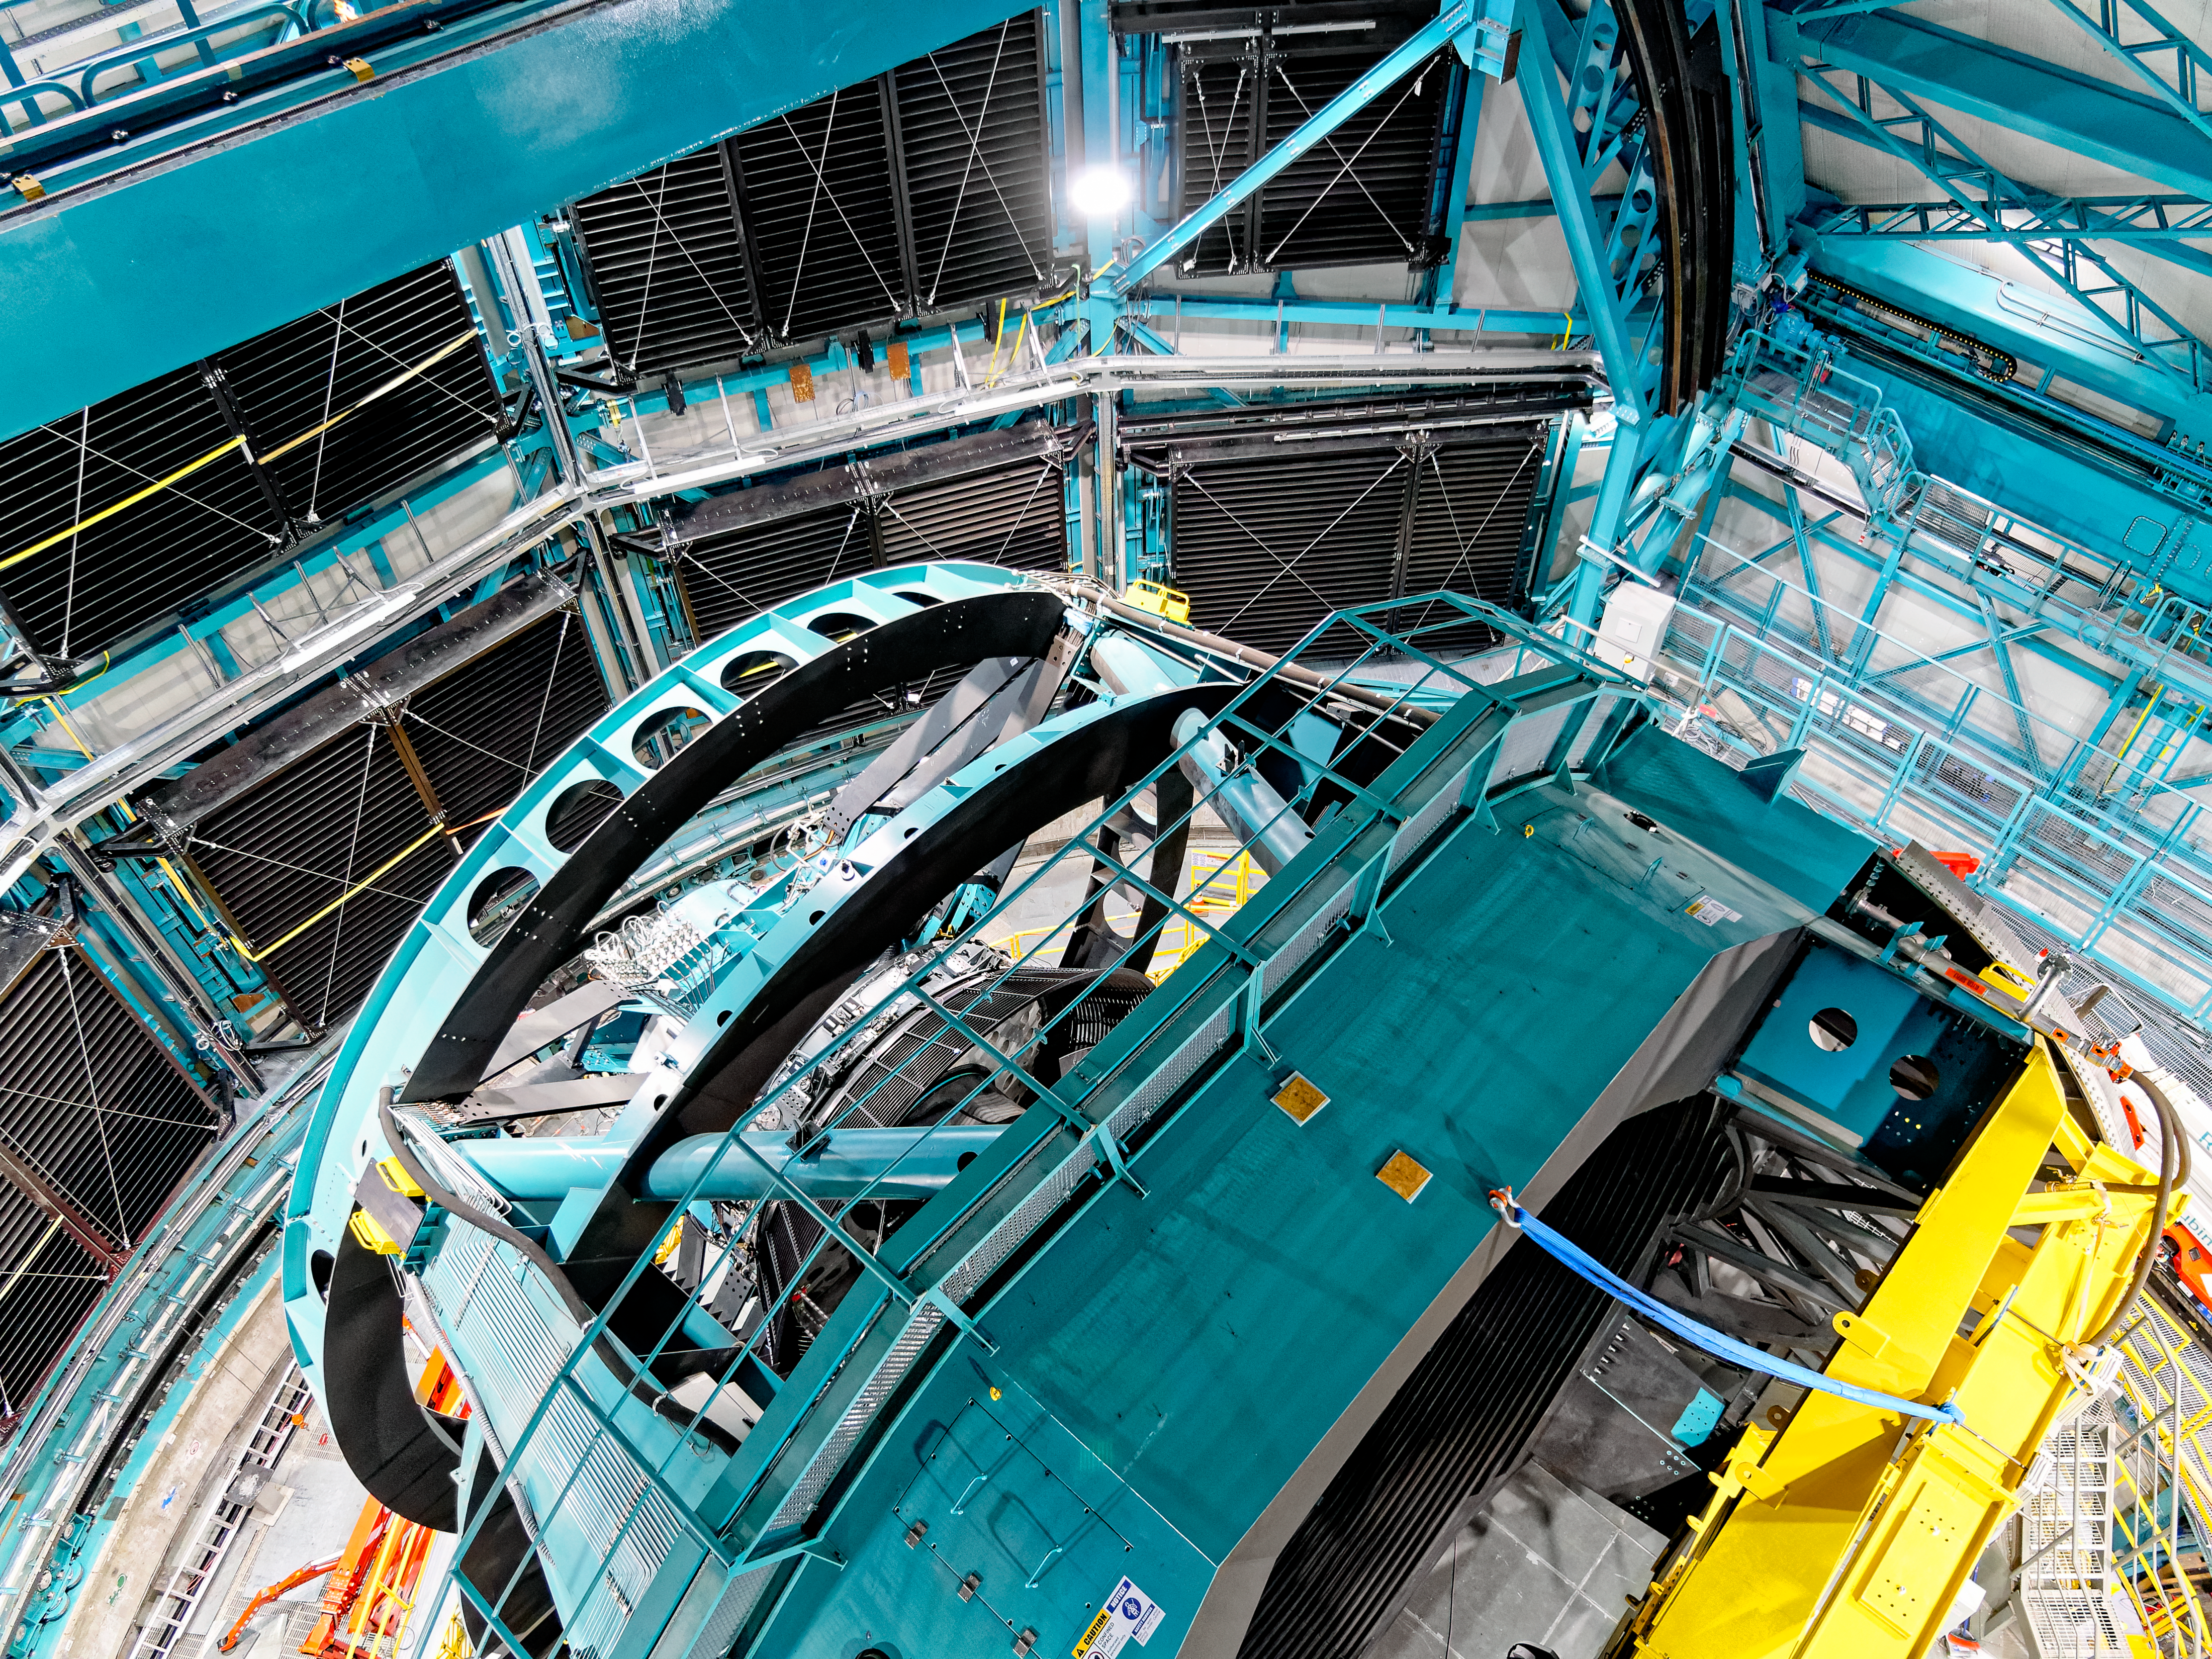

Inside Rubin's Dome

A view of the Simonyi Survey Telescope from inside Vera C. Rubin Observatory's dome.

Credit: RubinObs/NOIRLab/SLAC/NSF/DOE/AURA